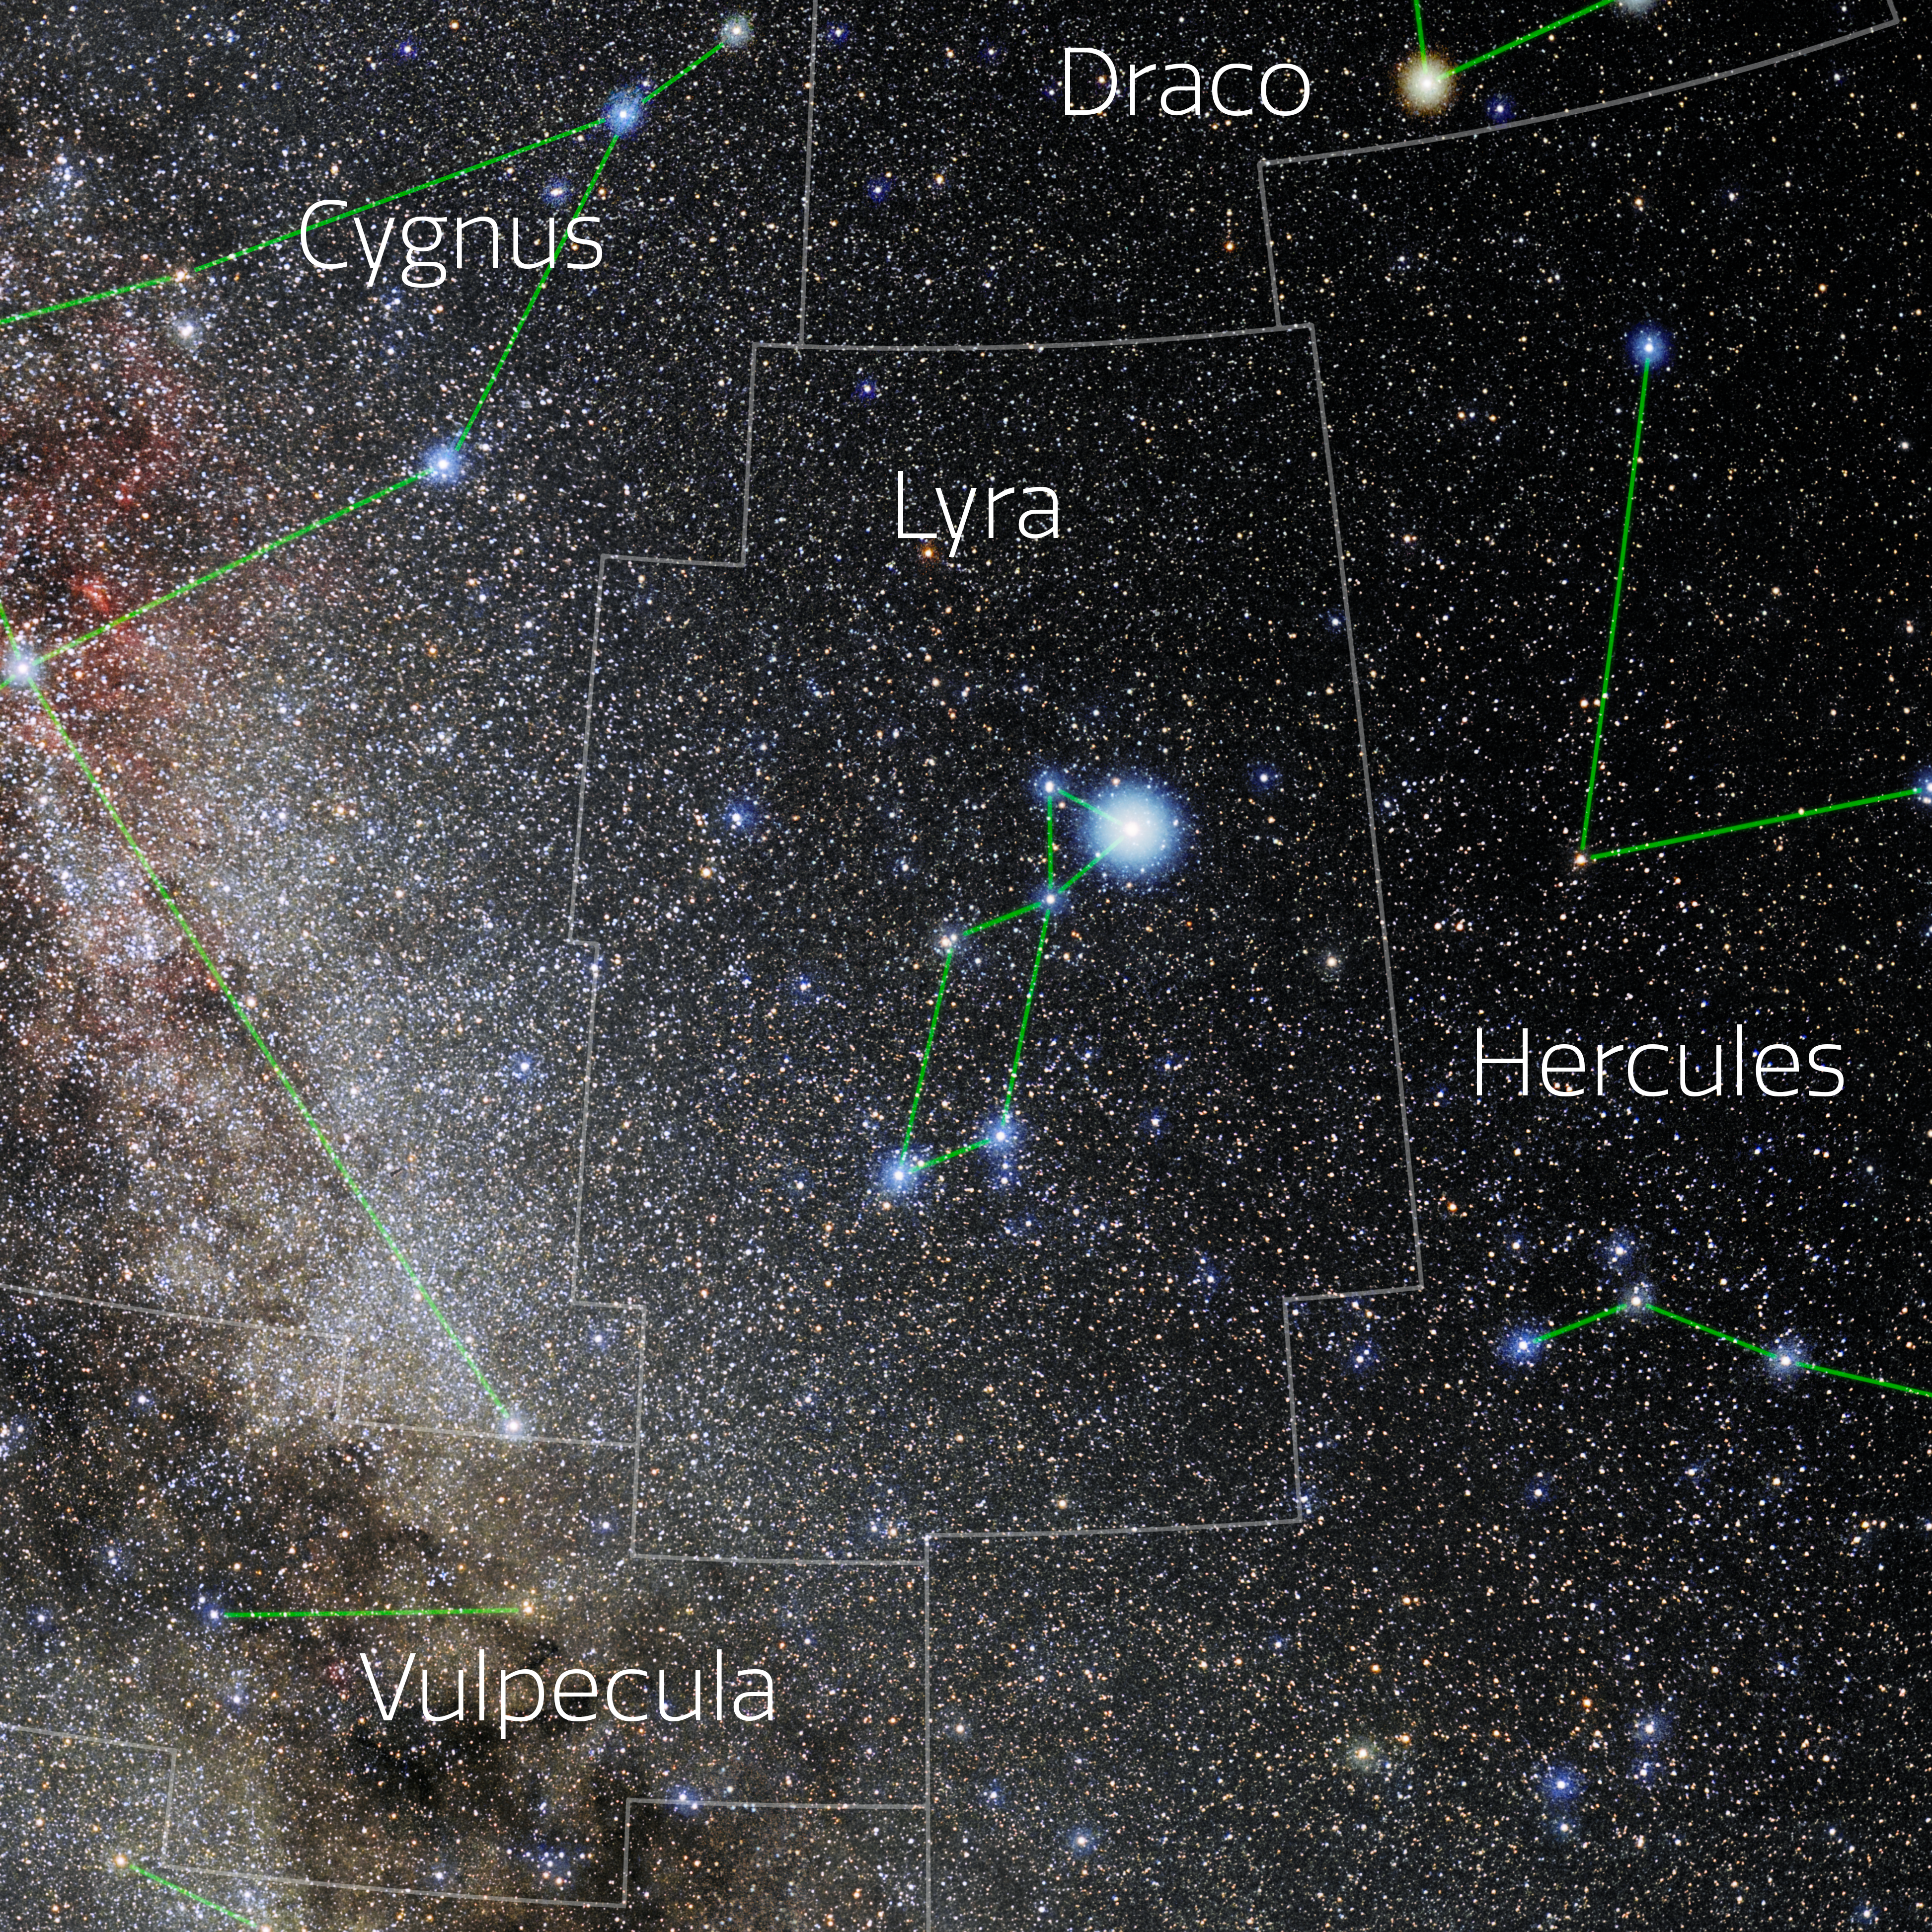

Lyra (Annotated)

Photo of the constellation Lyra with annotations from IAU and Sky & Telescope. Here is the non-annotated version.

Credit: E. Slawik/NOIRLab/NSF/AURA/M. Zamani